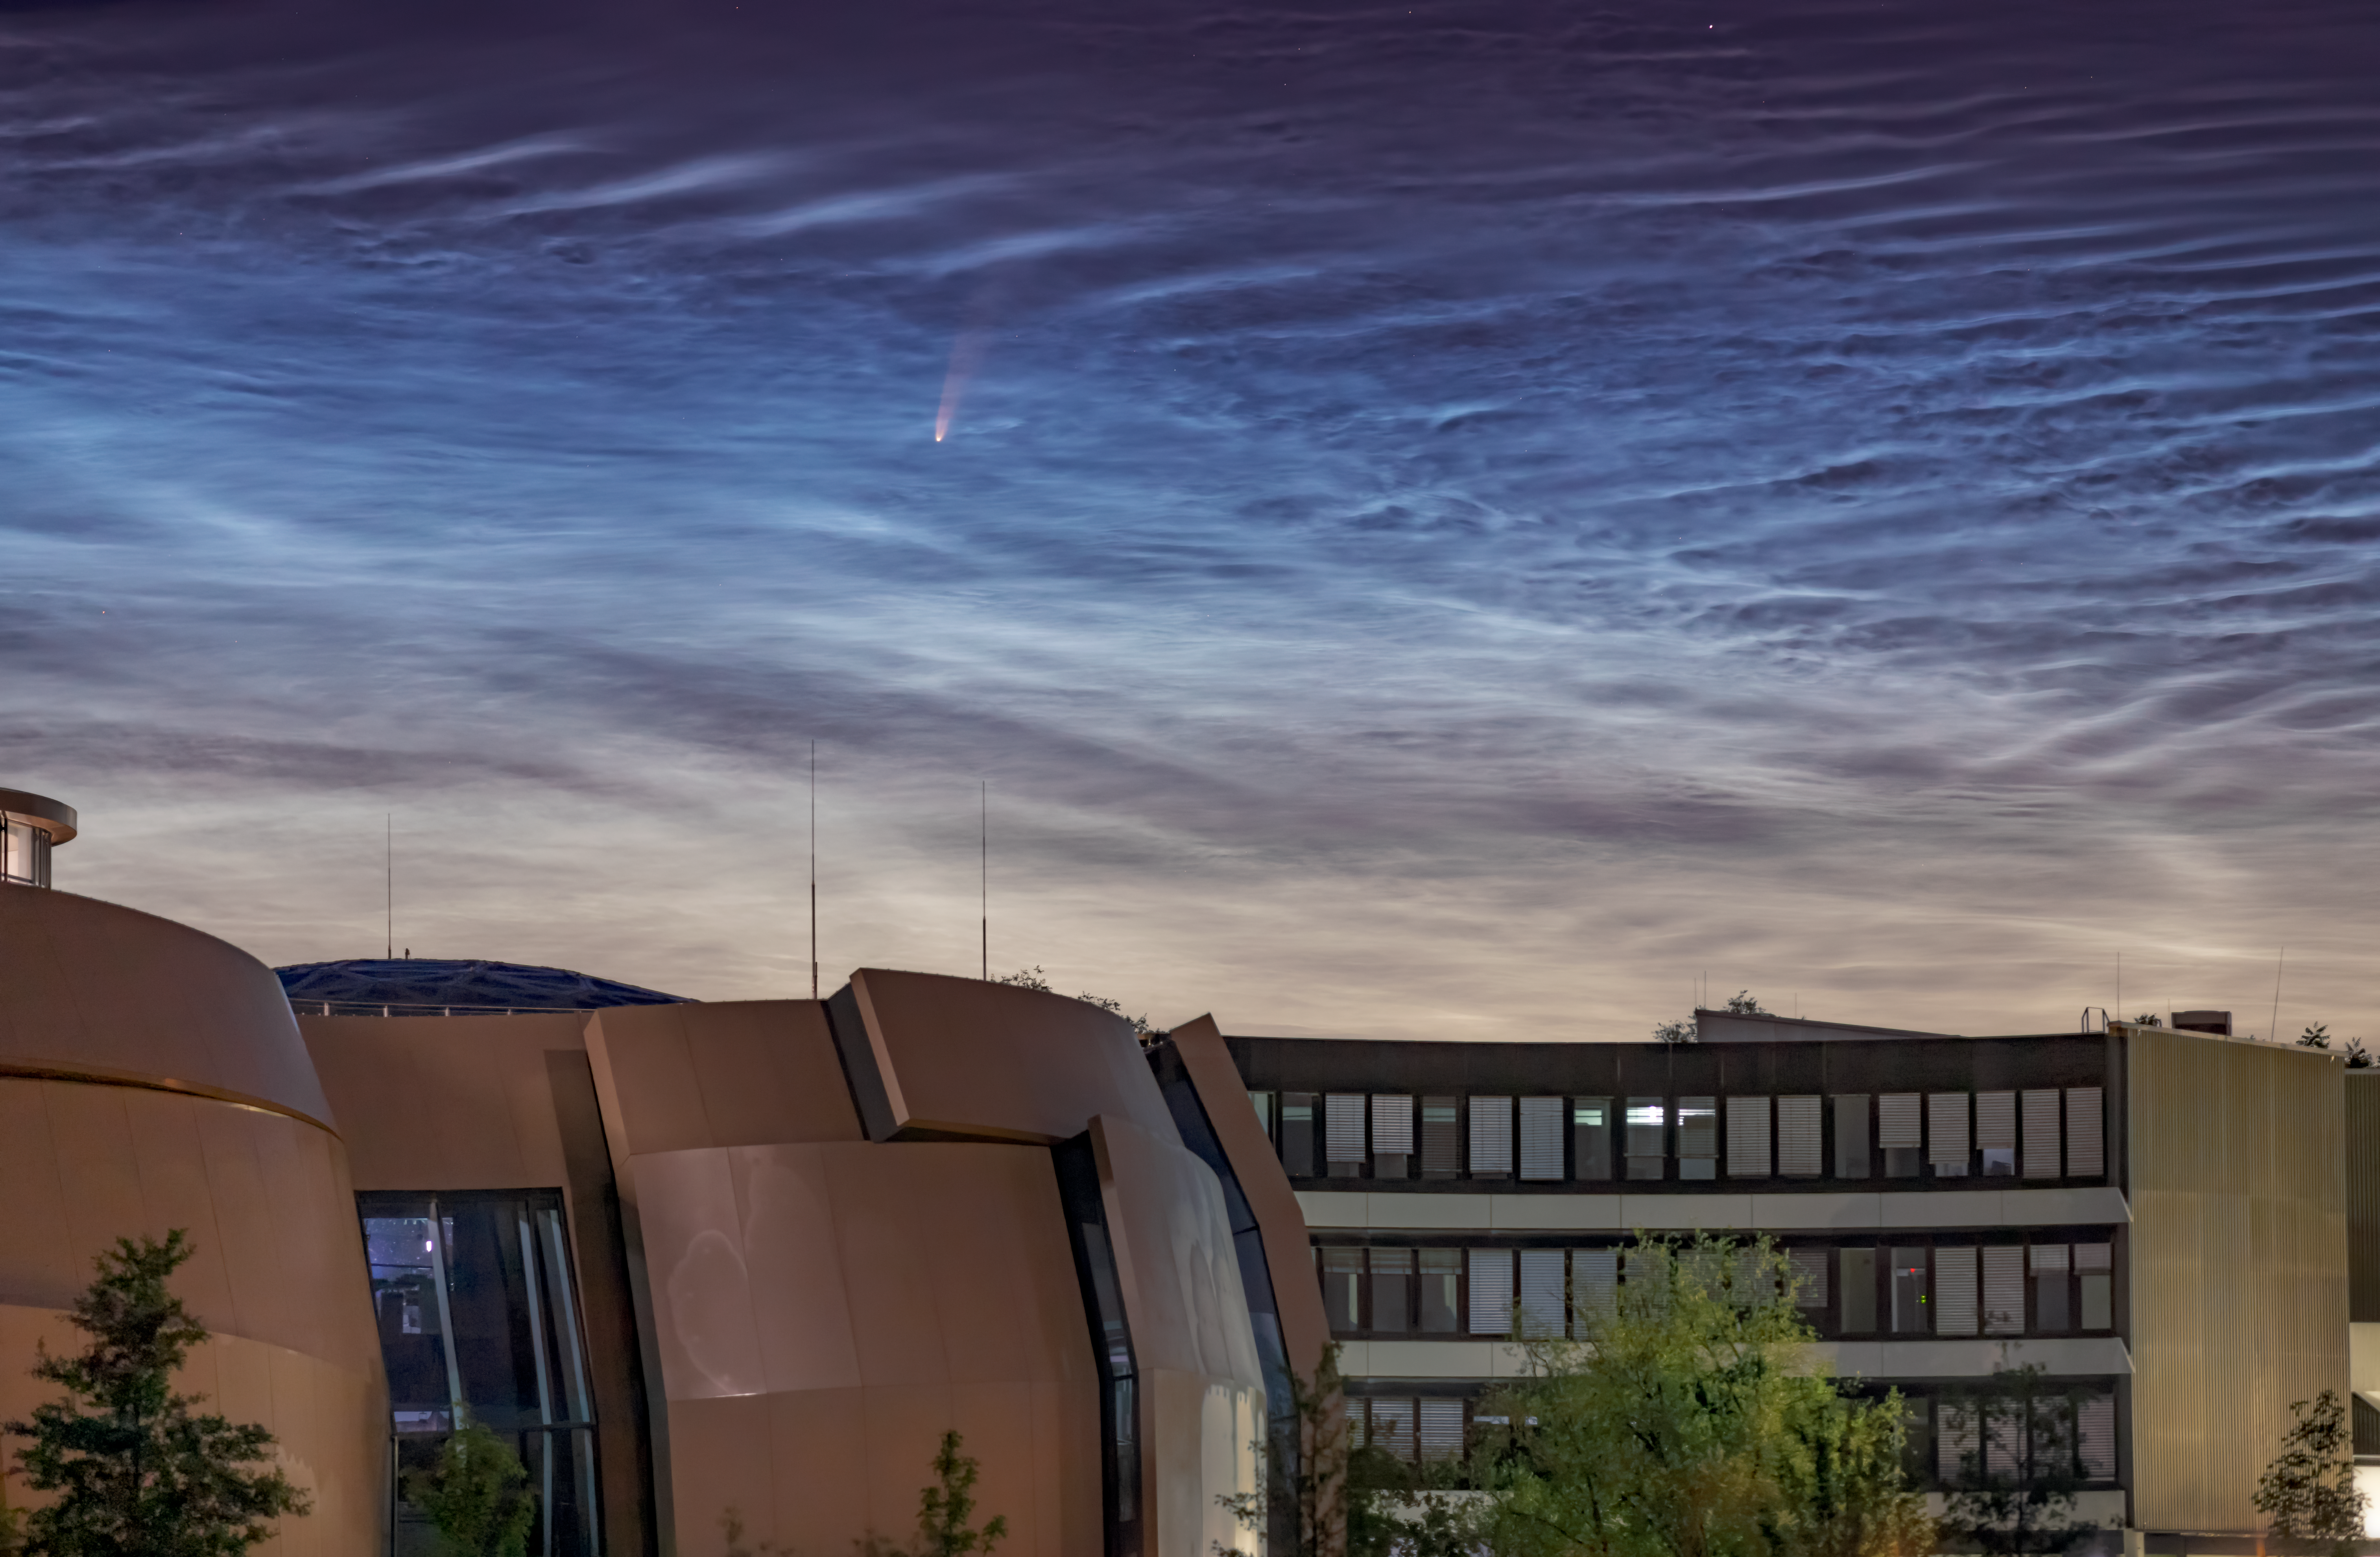

Comet NEOWISE Spotted above ESO Headquarters

A comet from the outer reaches of the Solar System, nicknamed NEOWISE, was photographed on 8 July 2020 in the skies over the ESO Supernova and ESO Headquarters in Garching, Germany. This rare treat was also accompanied by another night-time phenomena: the very unusual noctilucent clouds — shiny, icy clouds that look remarkably like water ripples in the night sky.

Officially called C/2020 F3, NEOWISE was first discovered by the NASA NEOWISE space mission in March this year. It is expected to dim as the month goes on, but to remain visible to the naked eye throughout July. It will reach its closest point to Earth on 23 July, at a distance of just over 100 million km.

The comet’s spectacular bright tail is caused by heat from the Sun, which is evaporating the outer layers of the icy comet. In fact, NEOWISE has already survived its closest encounter with our Sun, on 3 July 2020. There is still a risk that it will fracture as it slingshots away from the Sun’s heat. If it remains intact, it will journey back to the icy outer regions of our Solar System, and is not expected to return for approximately another 6800 years.

Credit: S. Ströbele/ESO